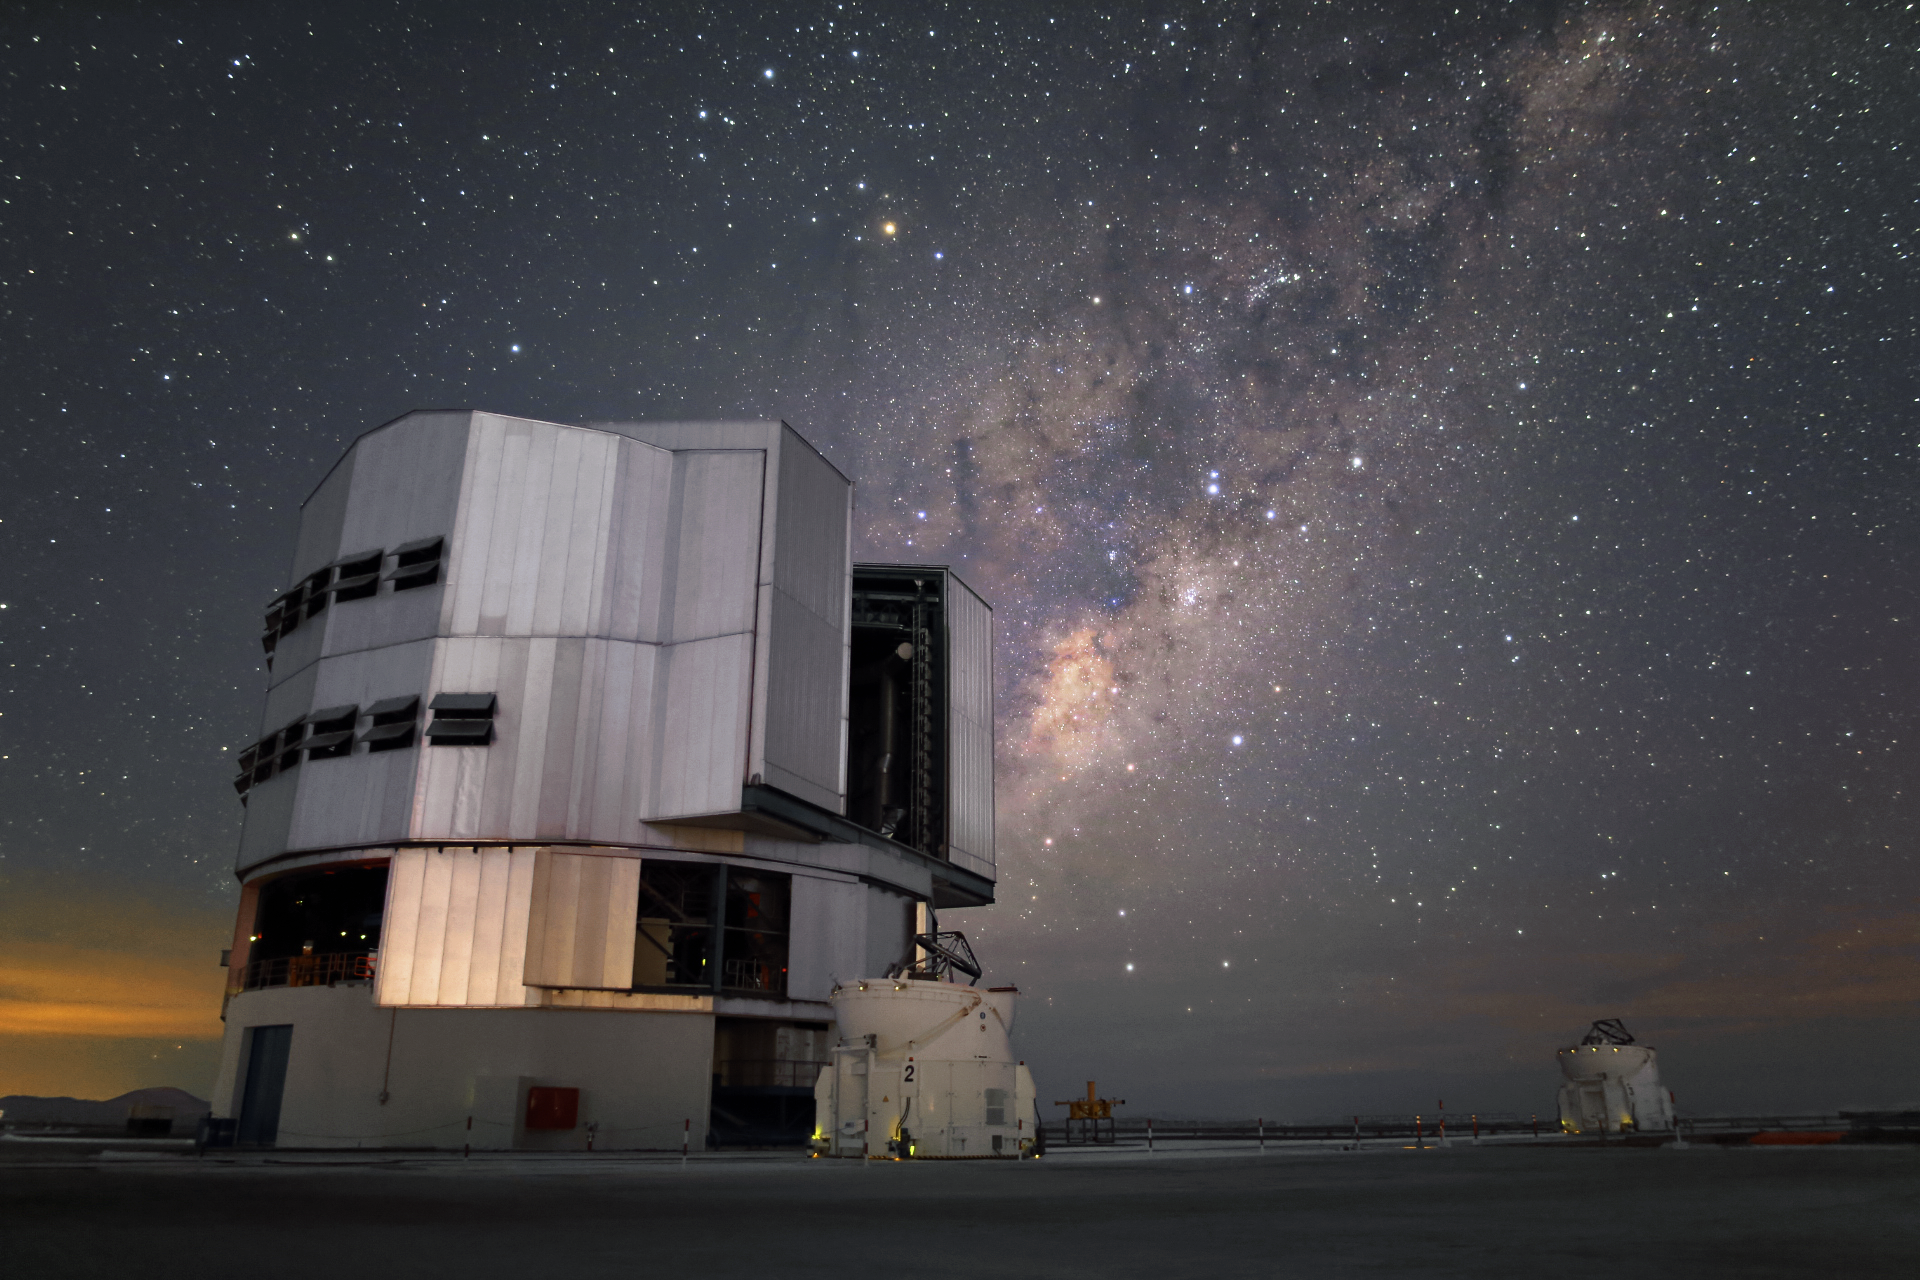

The big brother and its two smaller siblings

Like a giant this Unit Telescope (UT) of the VLT towers over the two, way smaller, Auxiliary Telescopes, which are also part of the Paranal Observatory.

Credit: R. Wesson/ESO